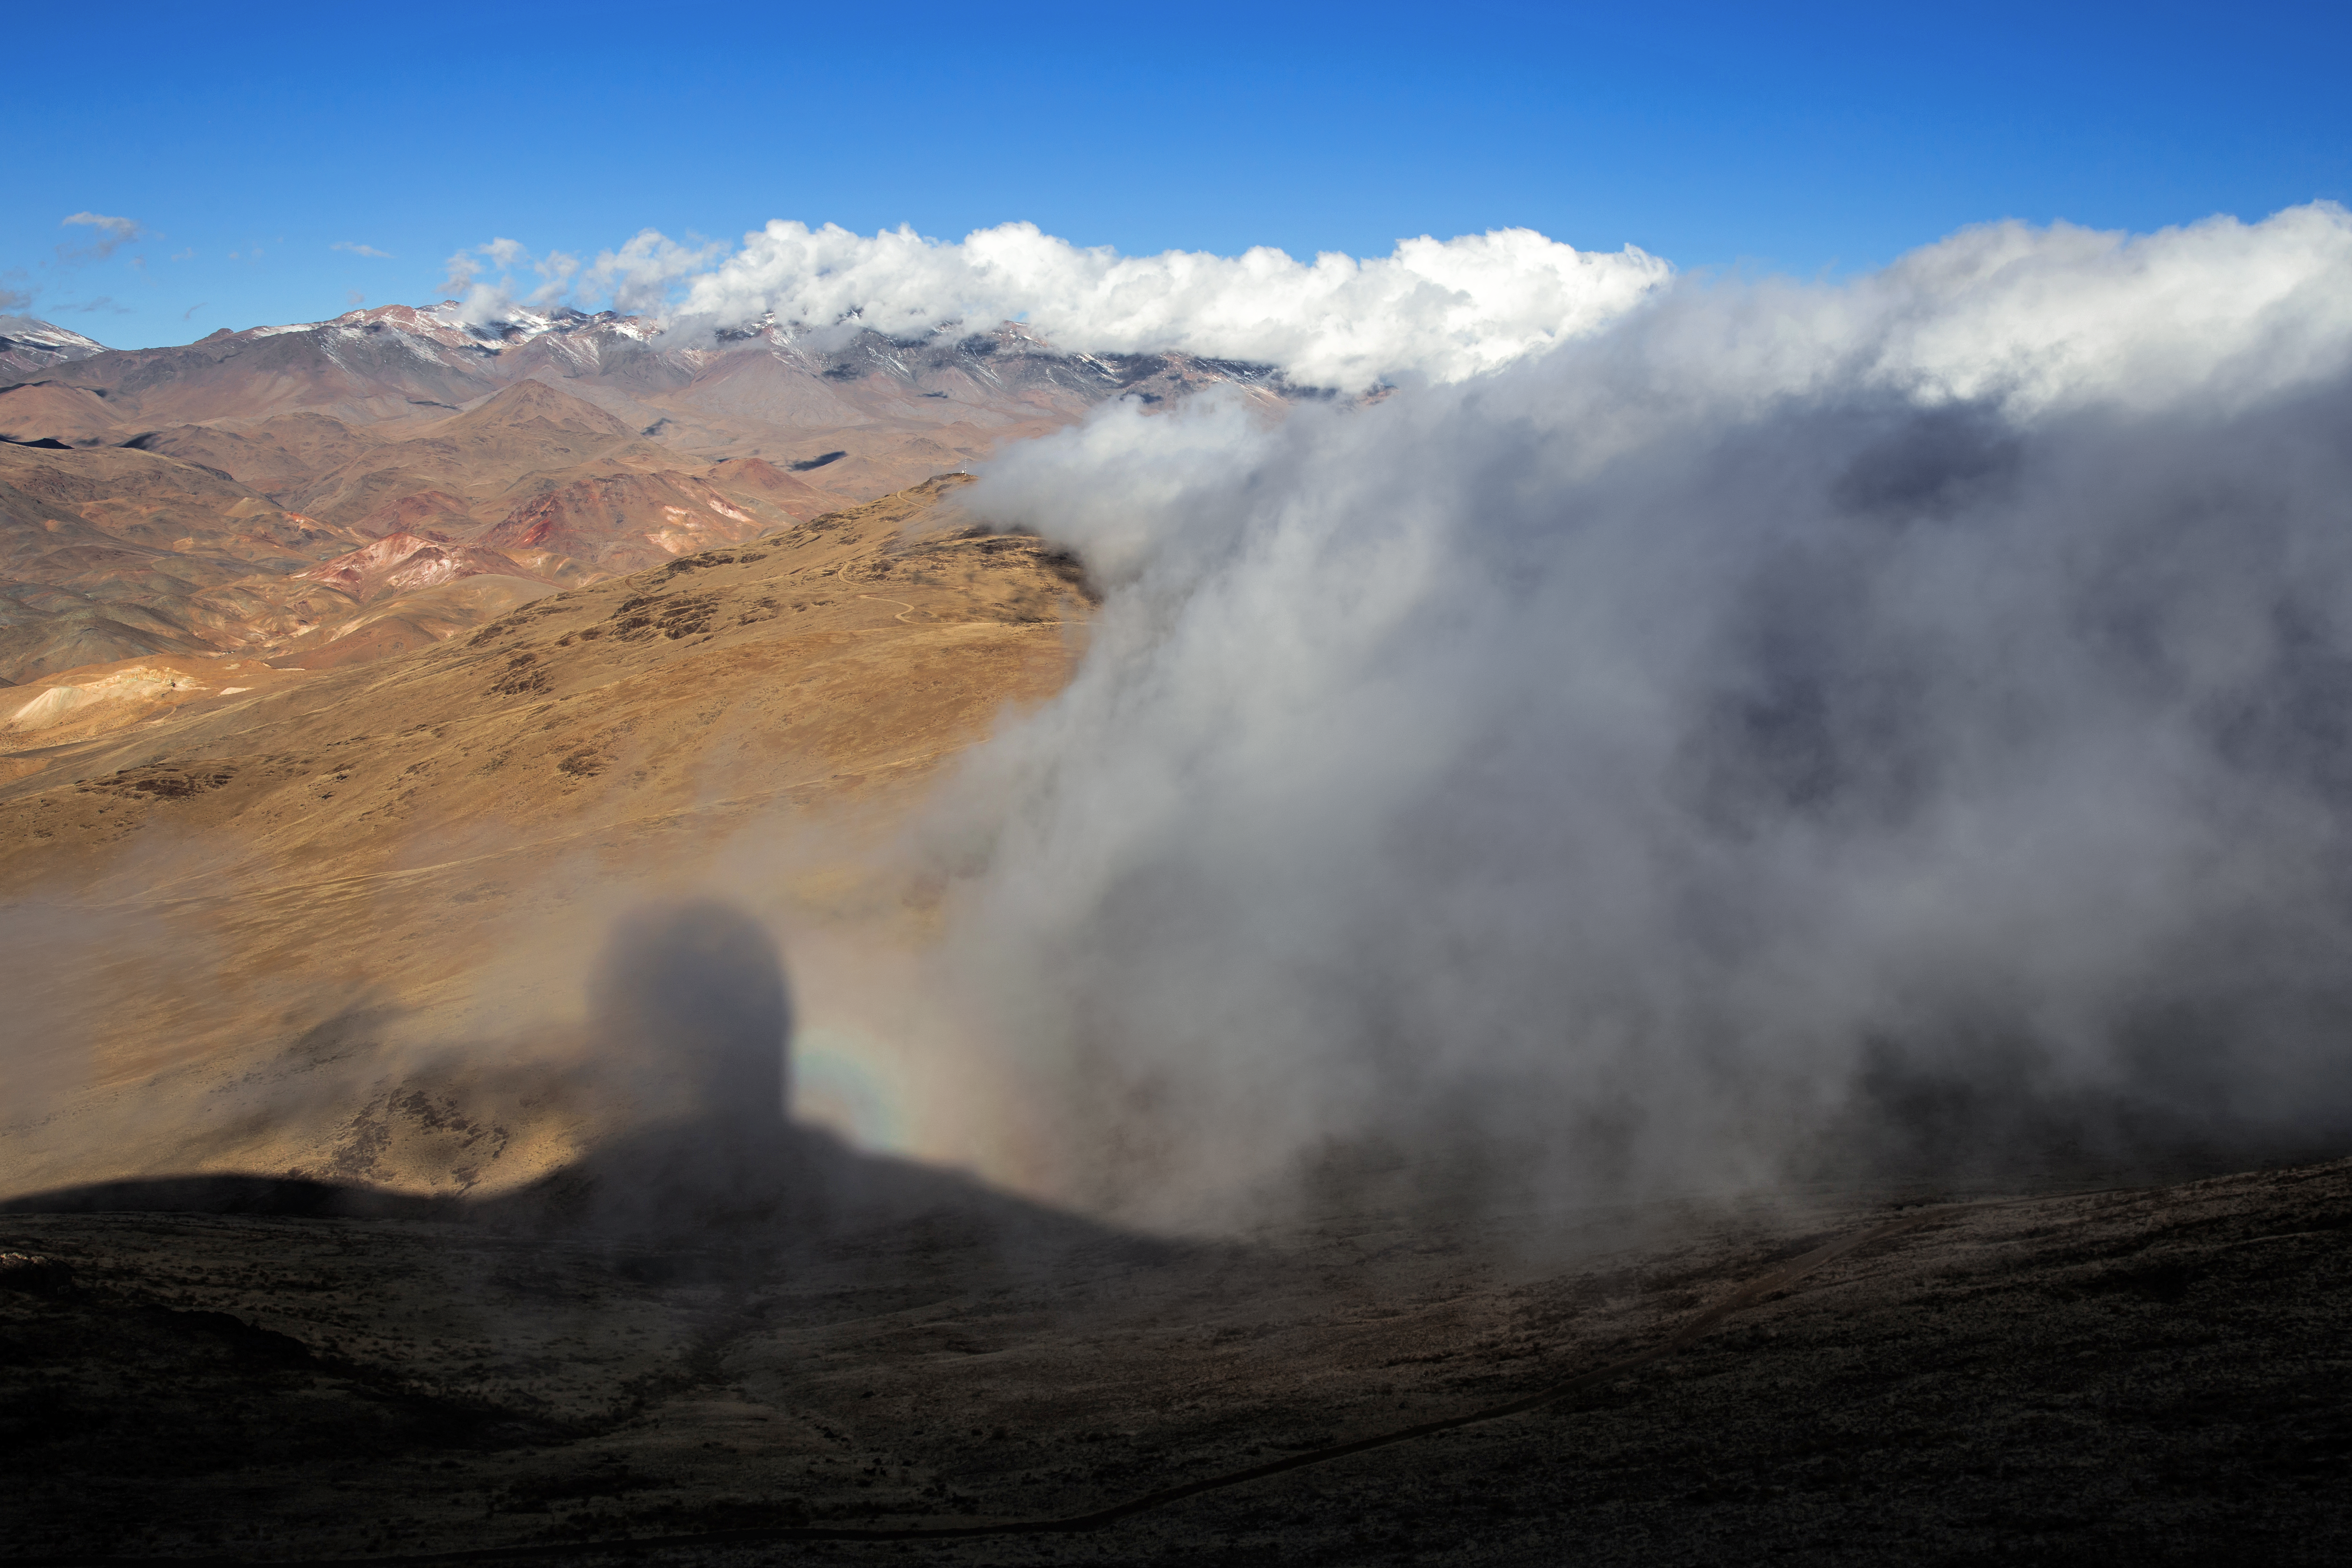

Clouds on La Silla

A cloudy day at ESO's La Silla Observatory, 2400 metres in altitude. La Silla is located at the outskirts of the Chilean Atacama Desert, 600 km north of Santiago de Chile and far from sources of light pollution. When the sun sets, La Silla is graced with some of the darkest night skies on the Earth.

Credit: L. Zychova/ESO